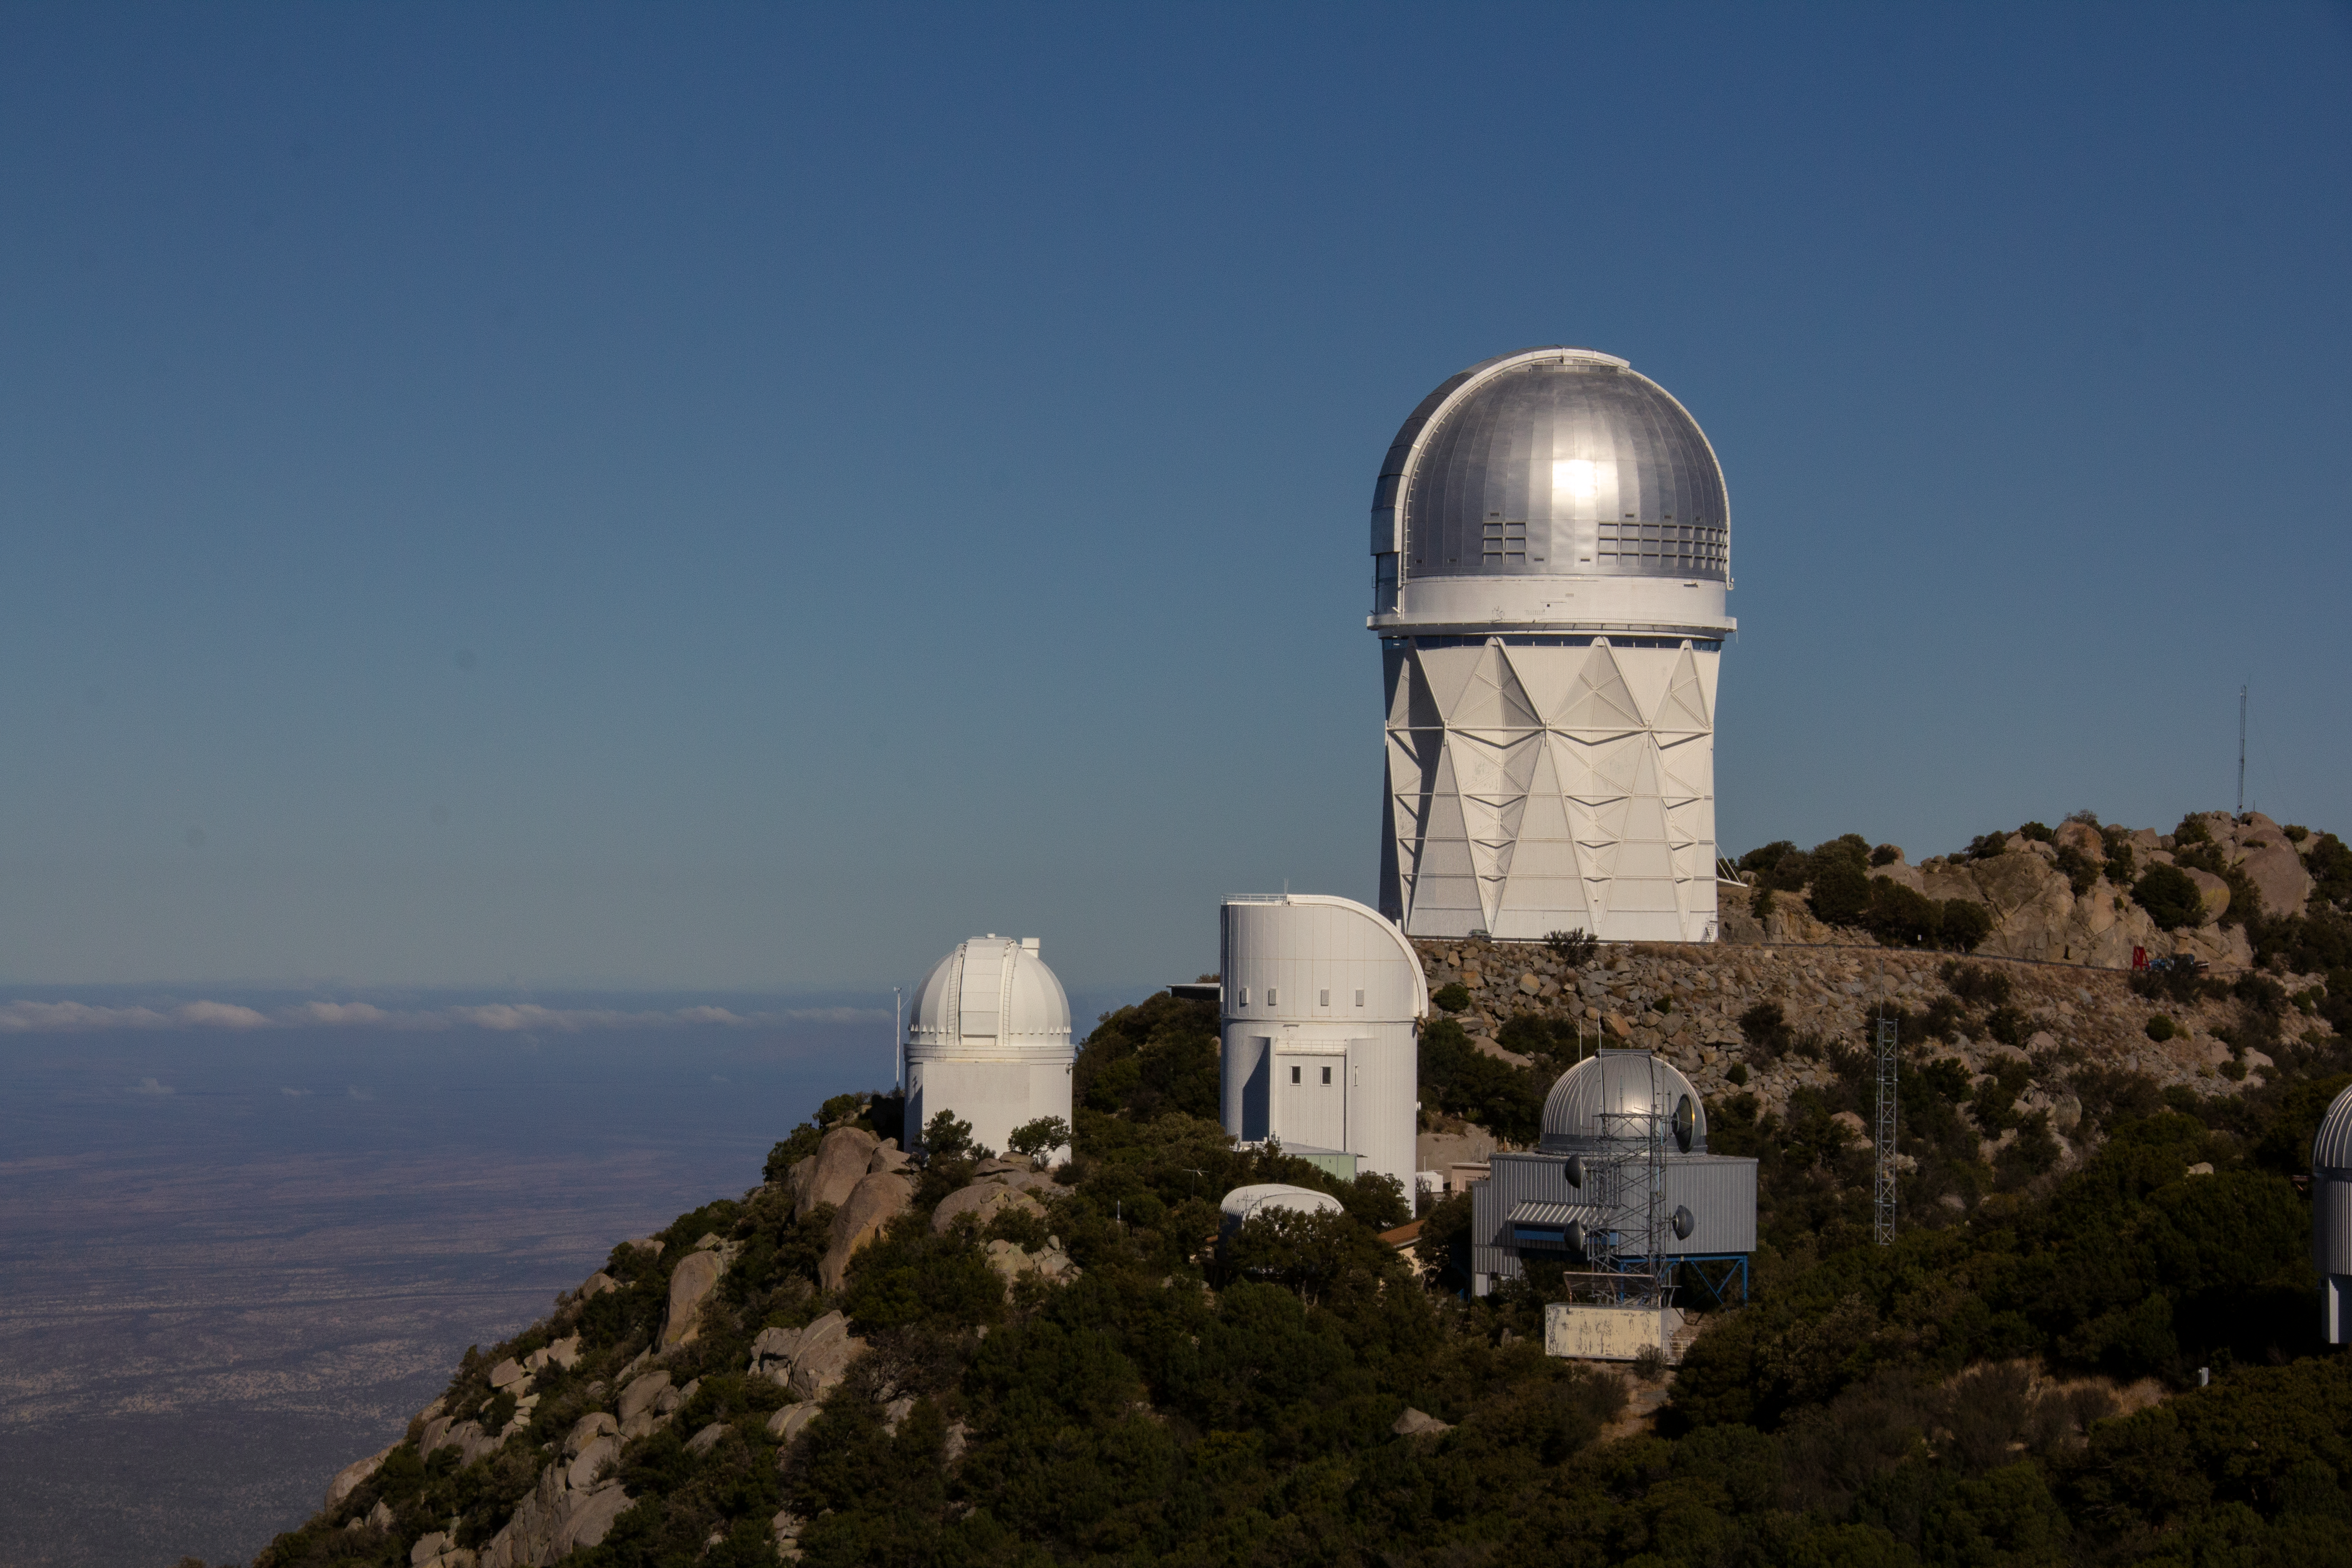

The Space Watch telescopes on Kitt Peak National Observatory

The Spacewatch 0.9-meter Telescope and Spacewatch 1.8-meter Telescope (front left and right) on Kitt Peak National Observatory, AZ.

Credit: KPNO/NOIRLab/NSF/AURA/P. Marenfeld